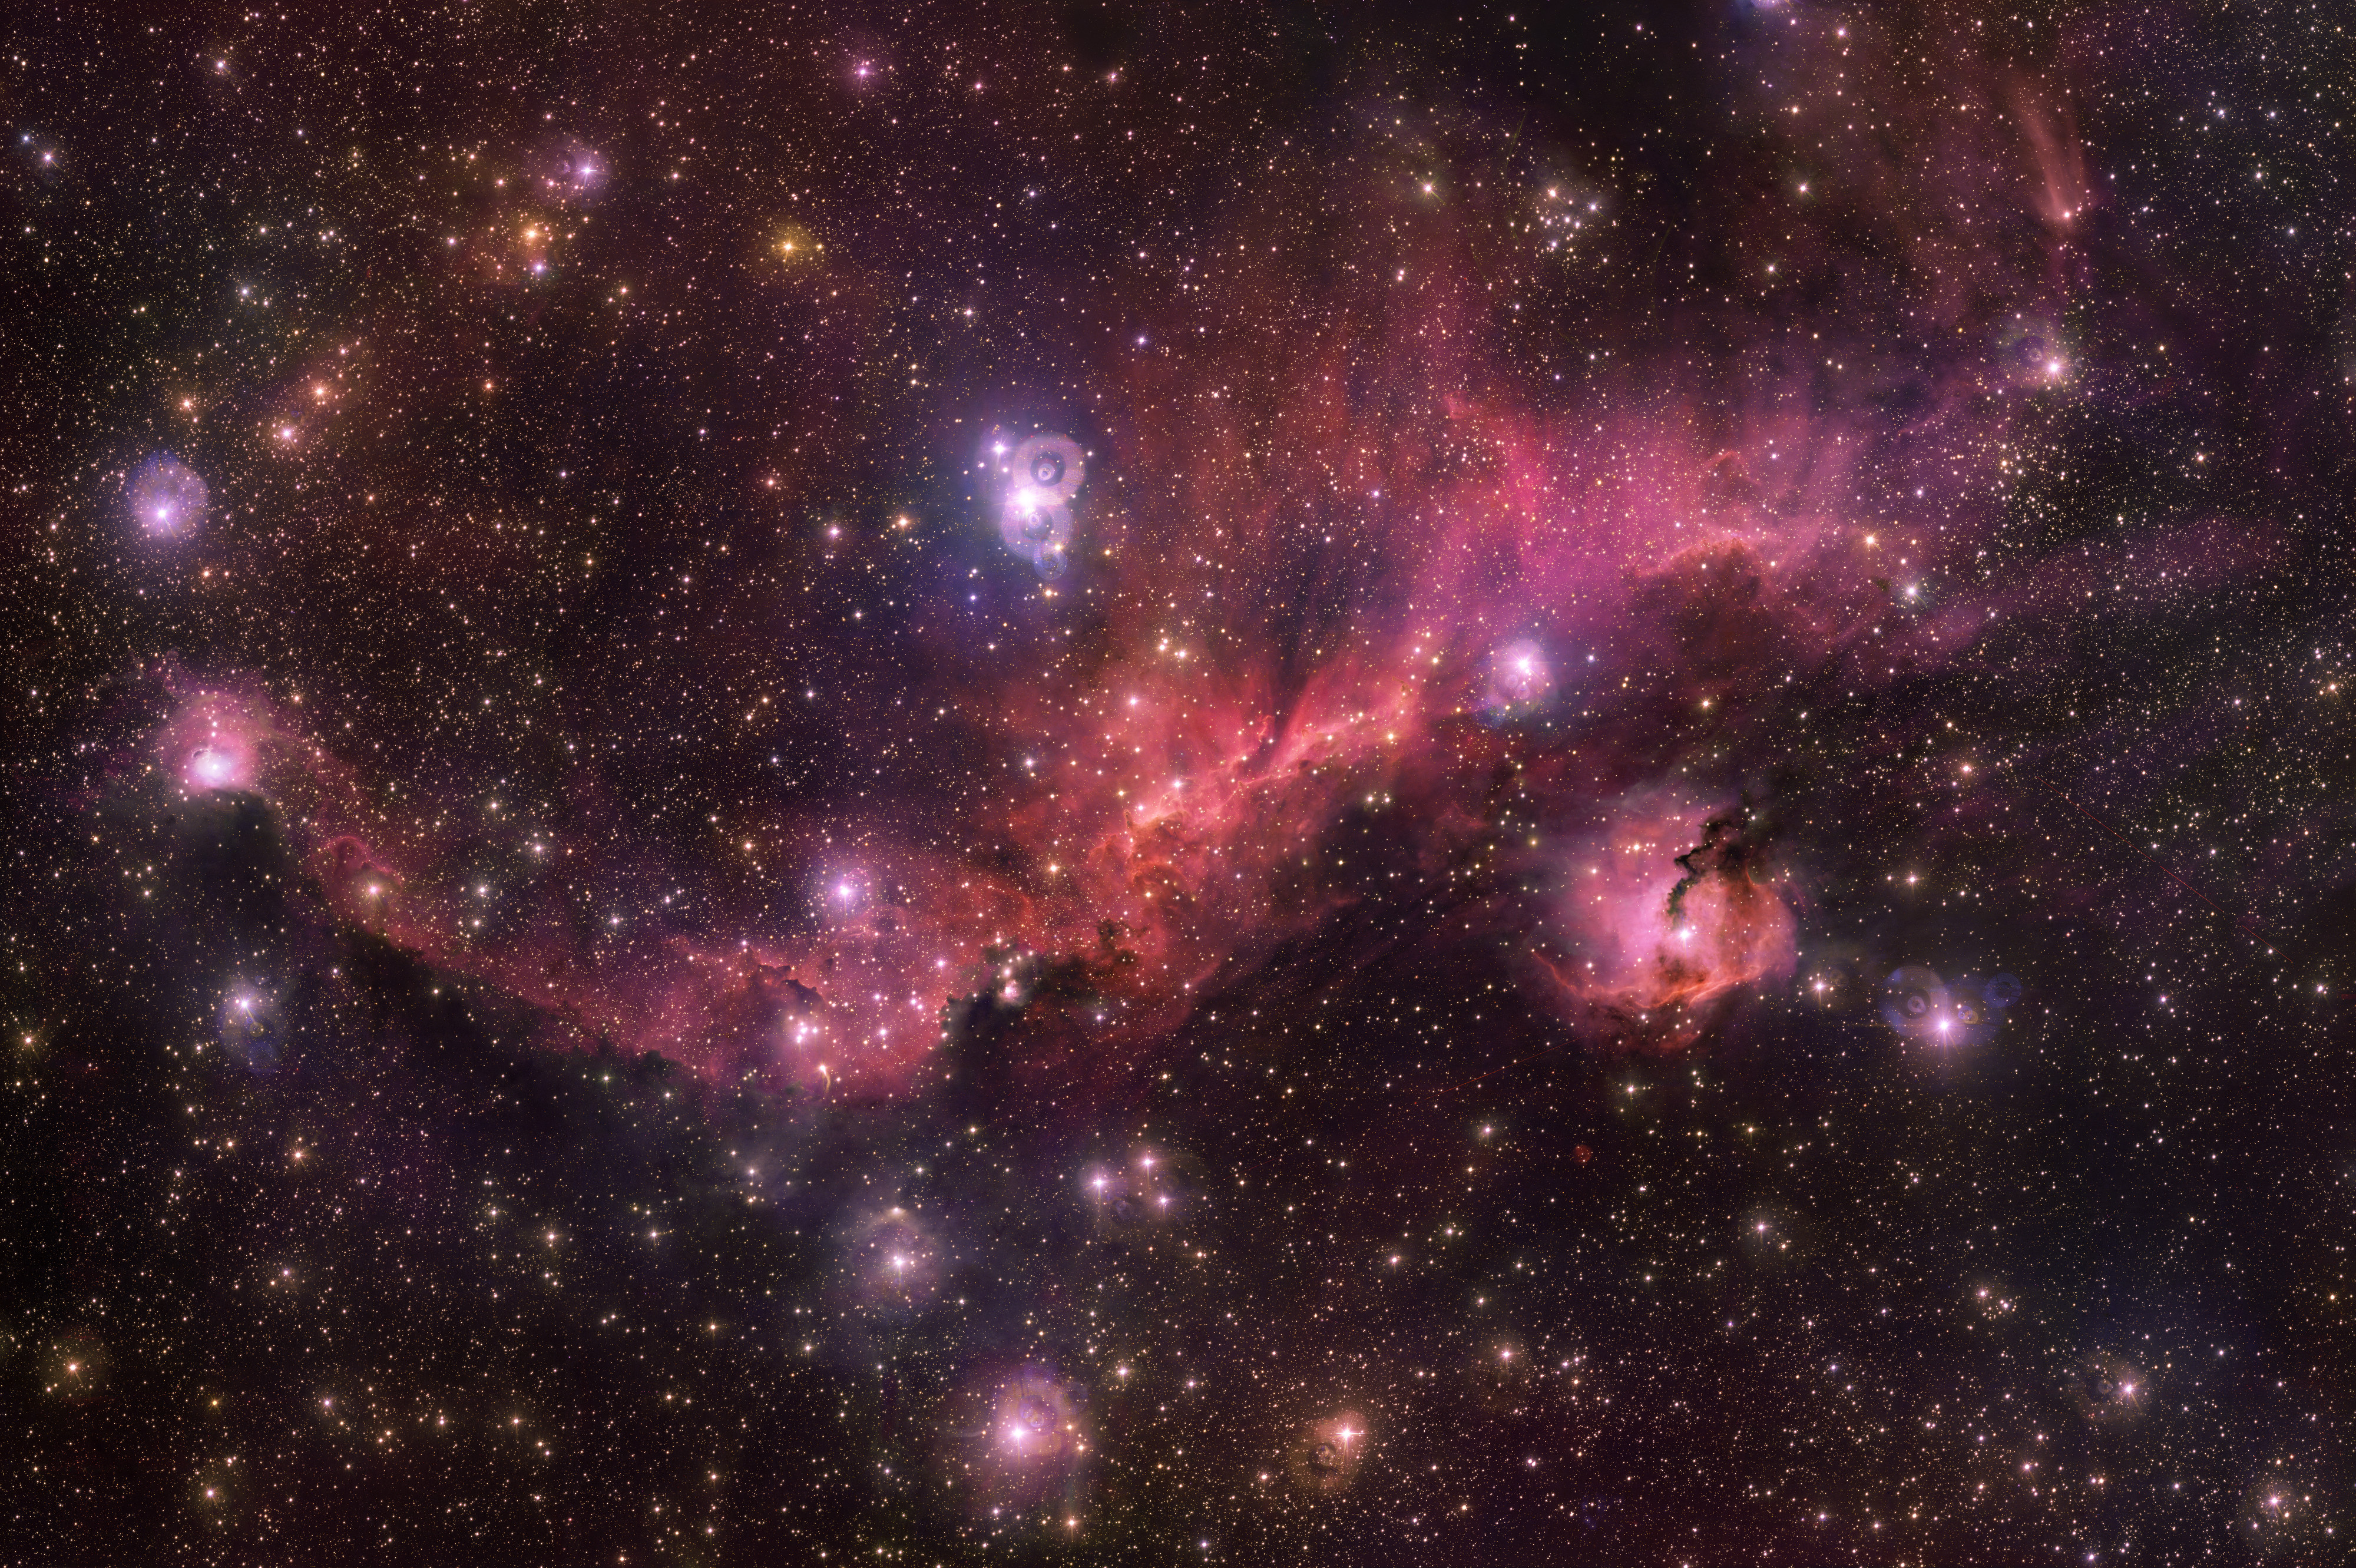

The Rosy Glow of a Cosmic Seagull

Colourful and wispy Sharpless 2-296 forms the “wings” of an area of sky known as the Seagull Nebula — named for its resemblance to a gull in flight. This celestial bird contains a fascinating mix of intriguing astronomical objects. Glowing clouds weave amid dark dust lanes and bright stars. The Seagull Nebula — made up of dust, hydrogen, helium and traces of heavier elements — is the hot and energetic birthplace of new stars.

Credit: ESO/VPHAS+ team/N.J. Wright (Keele University)